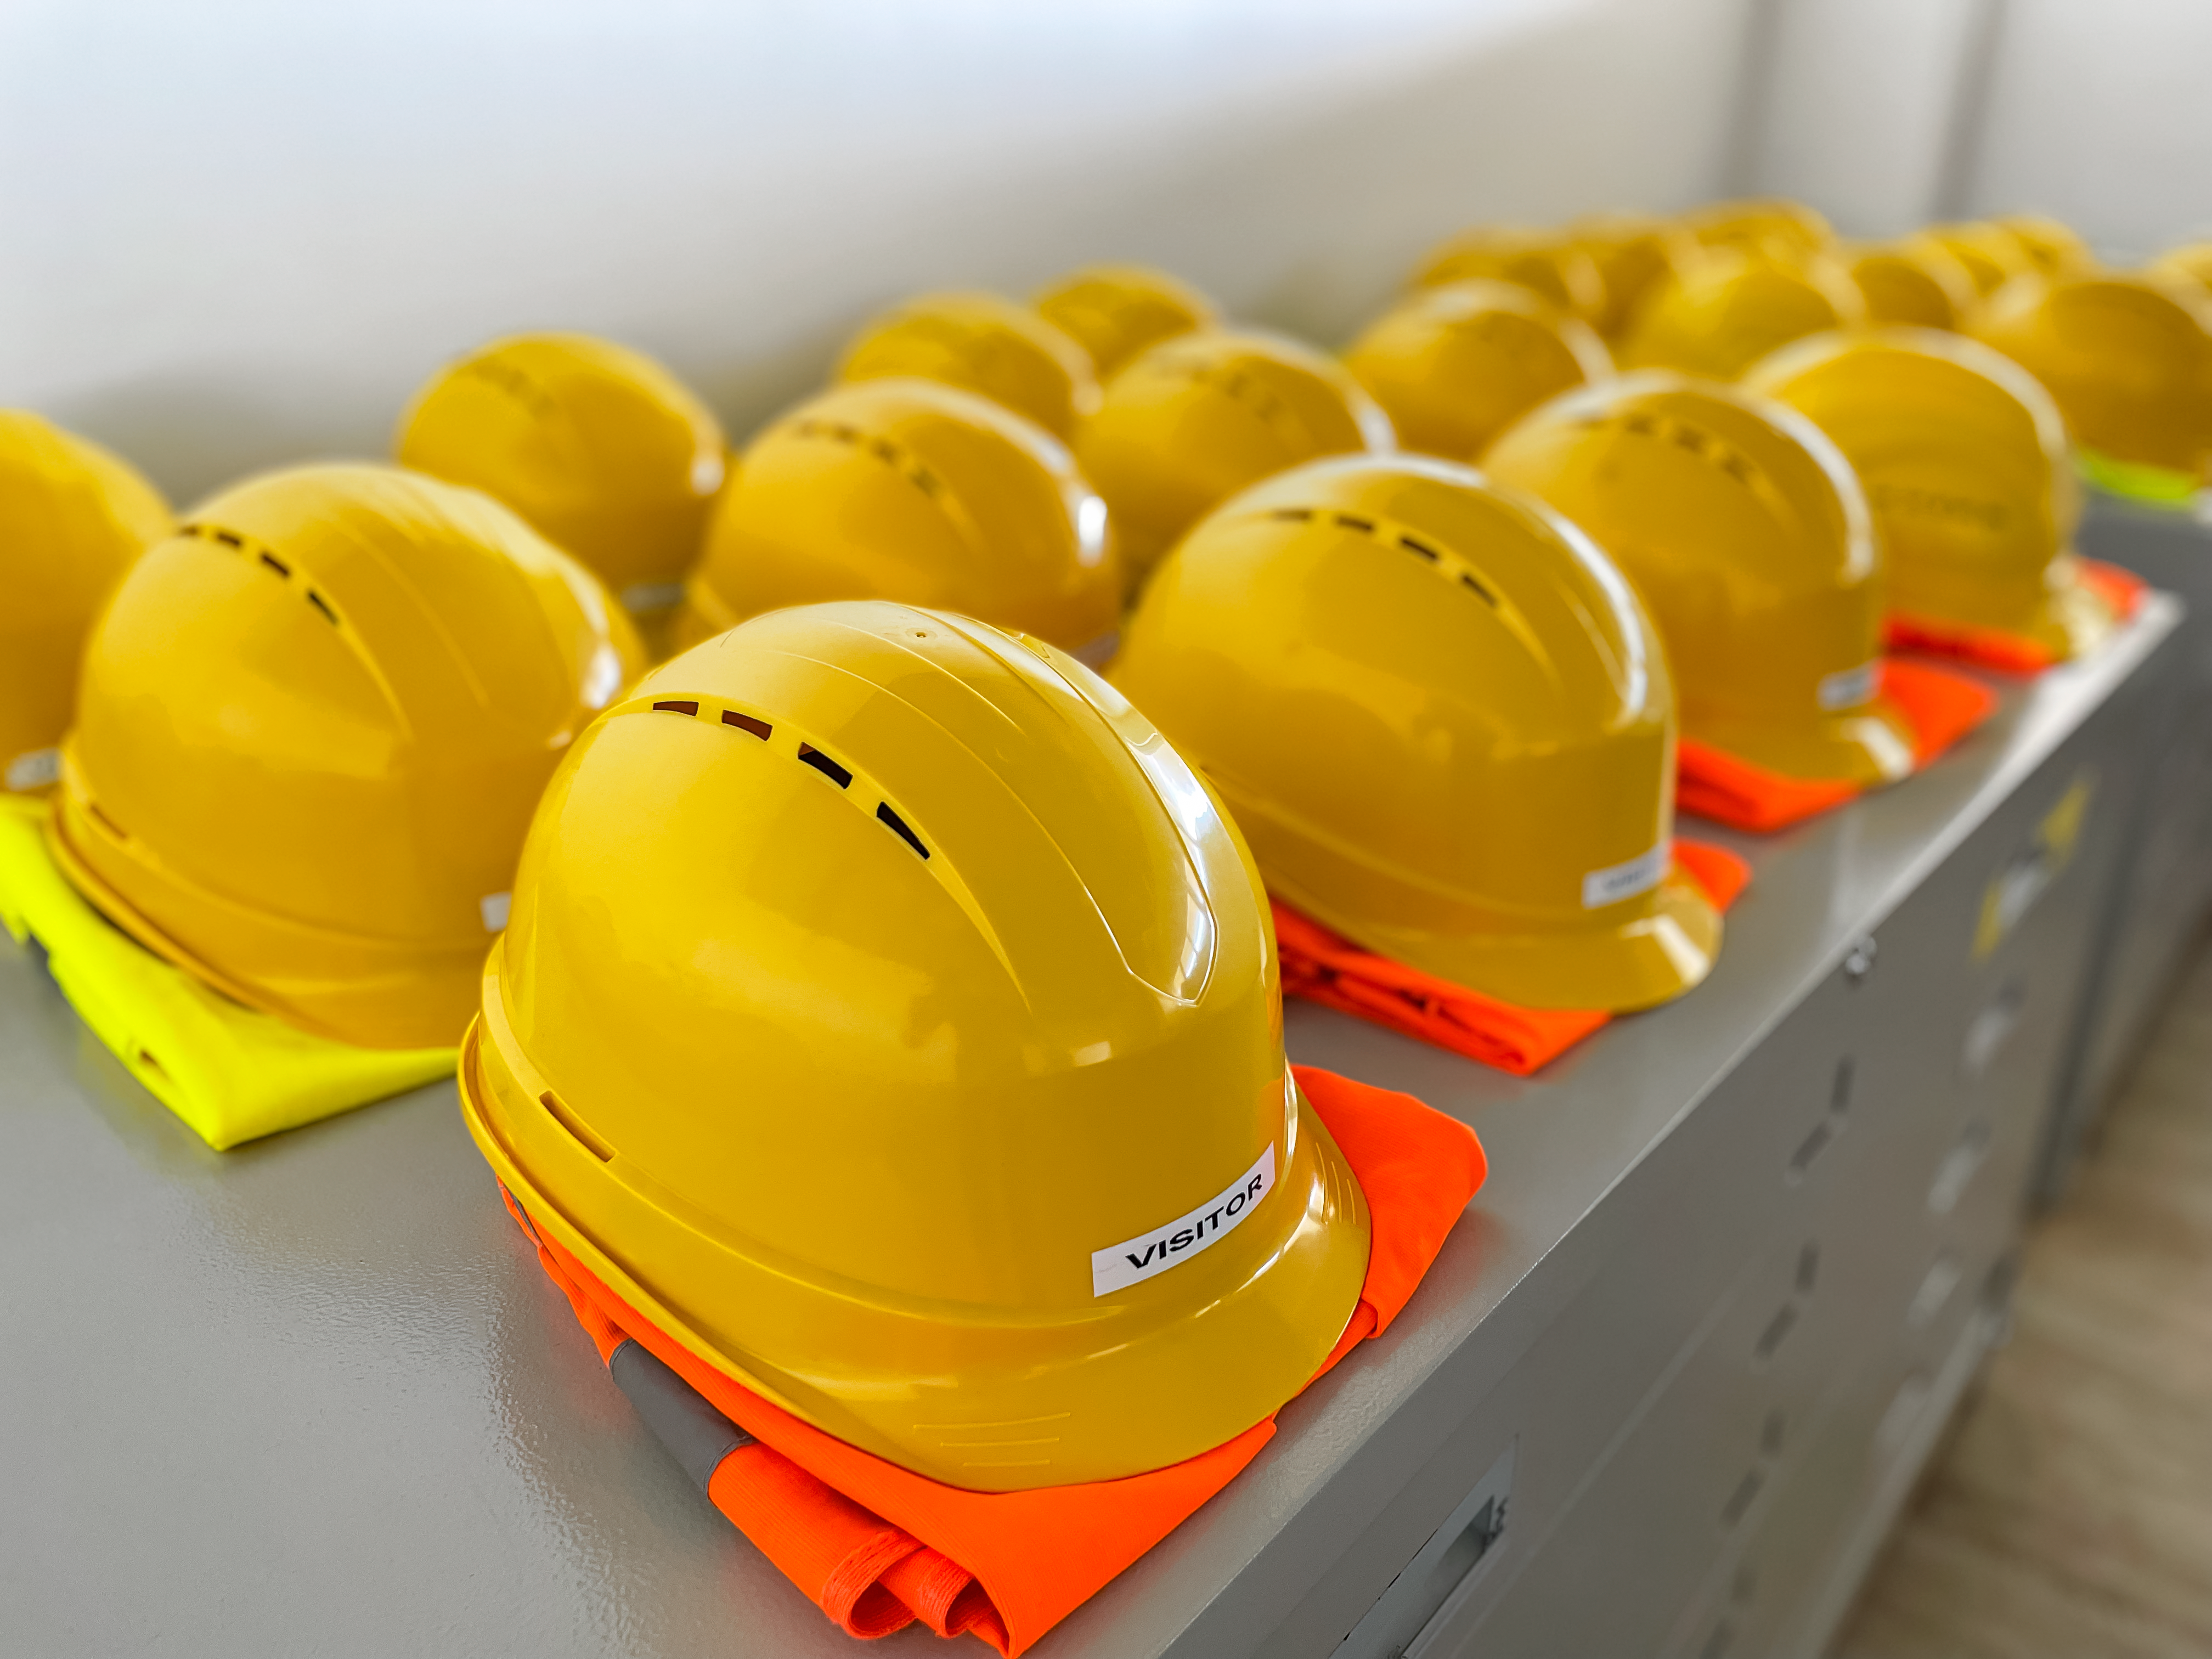

JTM 2023 Safety Equipment

Visitor hardhats from the Rubin Observatory Joint Technical Meeting 2023.

Credit: RubinObs/NOIRLab/SLAC/NSF/DOE/AURA/A. Alexov